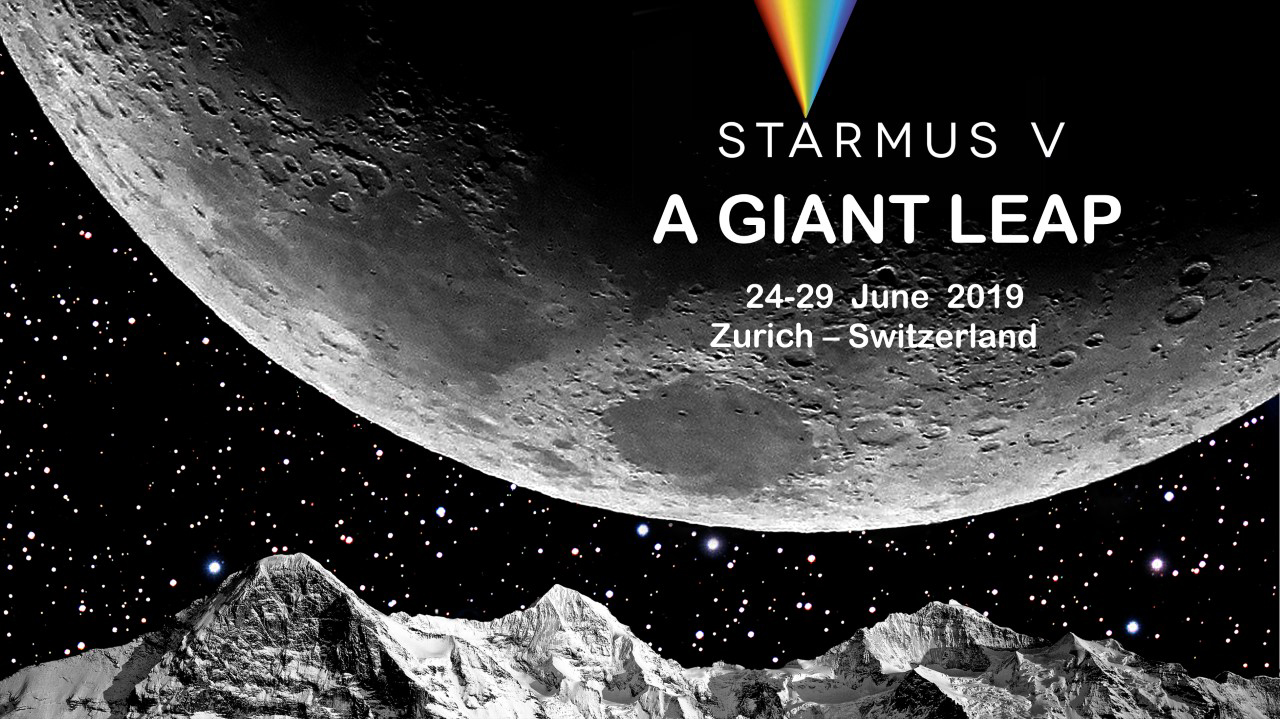

Starmus V festival announced

The Starmus Festival is a combination of science, art and music that has featured presentations from astronauts, cosmonauts, Nobel Prize winners and other prominent figures from science, culture, the arts and music. ESO is a partner organisation of Starmus. The fifth festival, Starmus V will take place in Zurich, Switzerland, from 24–29 June 2019.

Credit: Starmus/Brian May